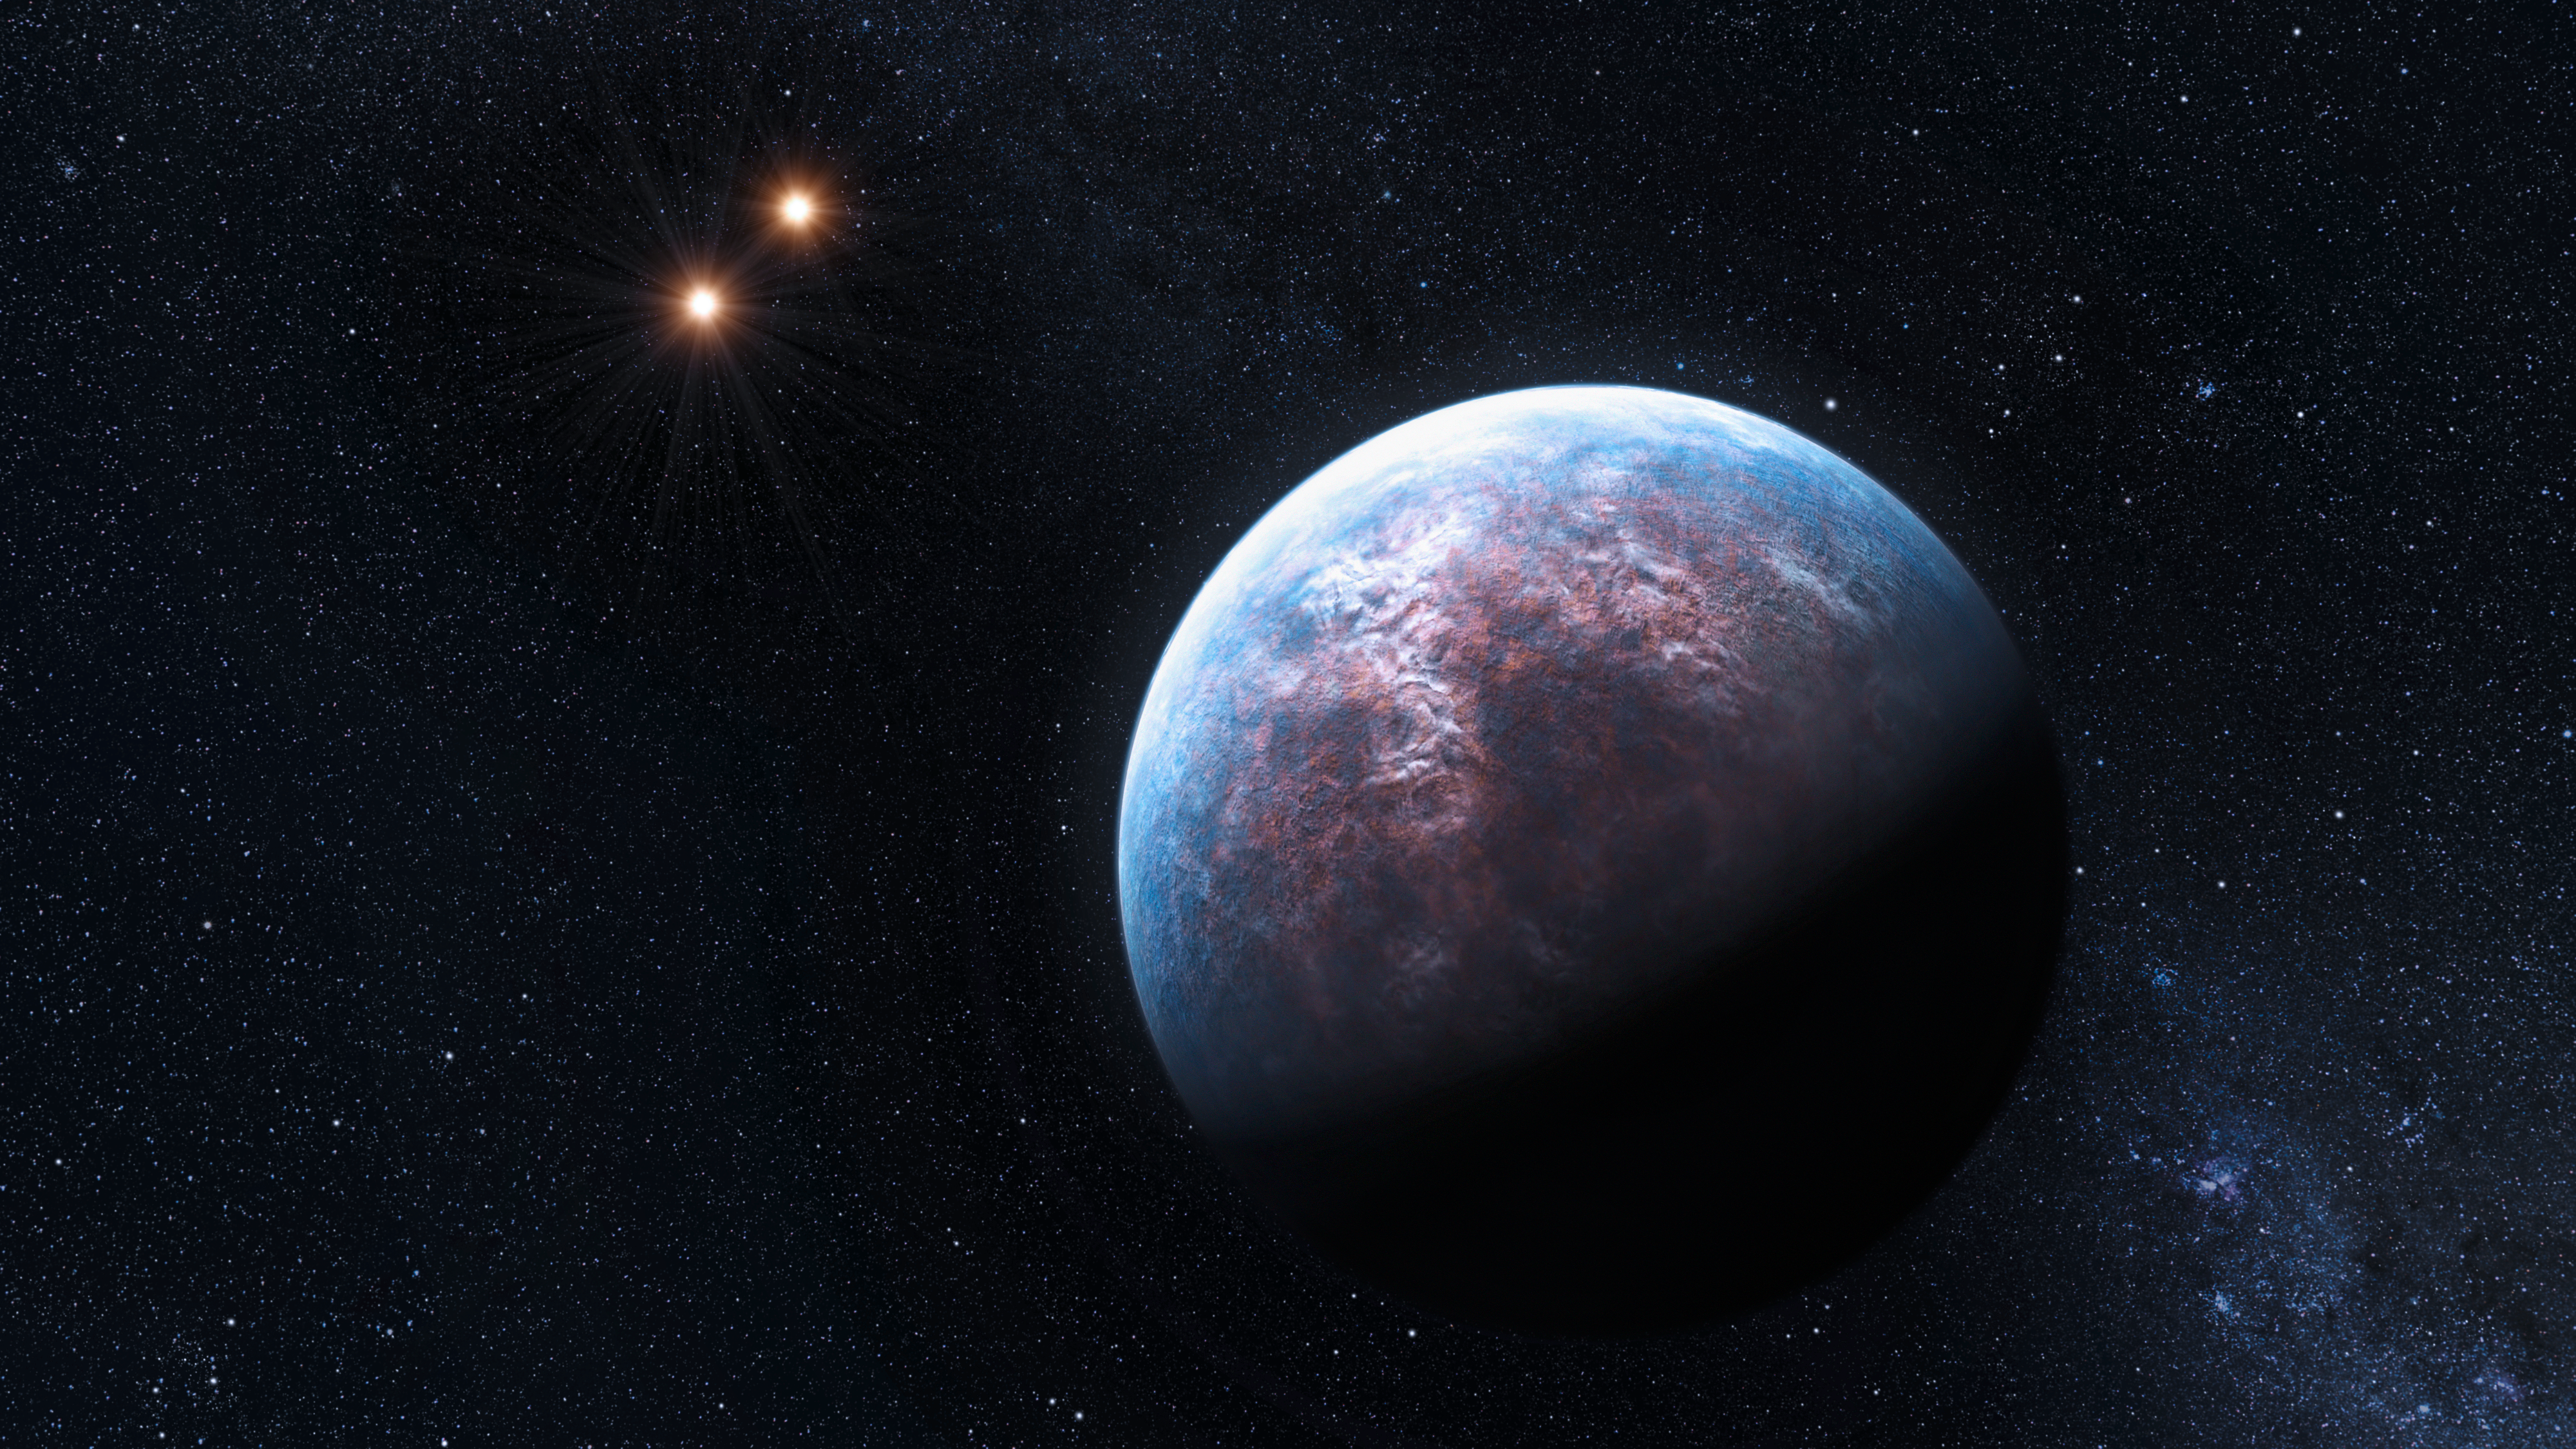

The system Gliese 667 (artist’s impression)

On 19 October 2009, the team who built the High Accuracy Radial Velocity Planet Searcher, better known as HARPS, the spectrograph for ESO’s 3.6-metre telescope, reported on the incredible discovery of some 32 new exoplanets, cementing HARPS’s position as the world’s foremost exoplanet hunter. One of these is surrounding the star Gliese 667 C, which belongs to a triple system. The 6 Earth-mass exoplanet circulates around its low-mass host star at a distance equal to only 1/20th of the Earth-Sun distance. The host star is a companion to two other low-mass stars, which are seen here in the distance.

Credit: ESO/L. Calçada